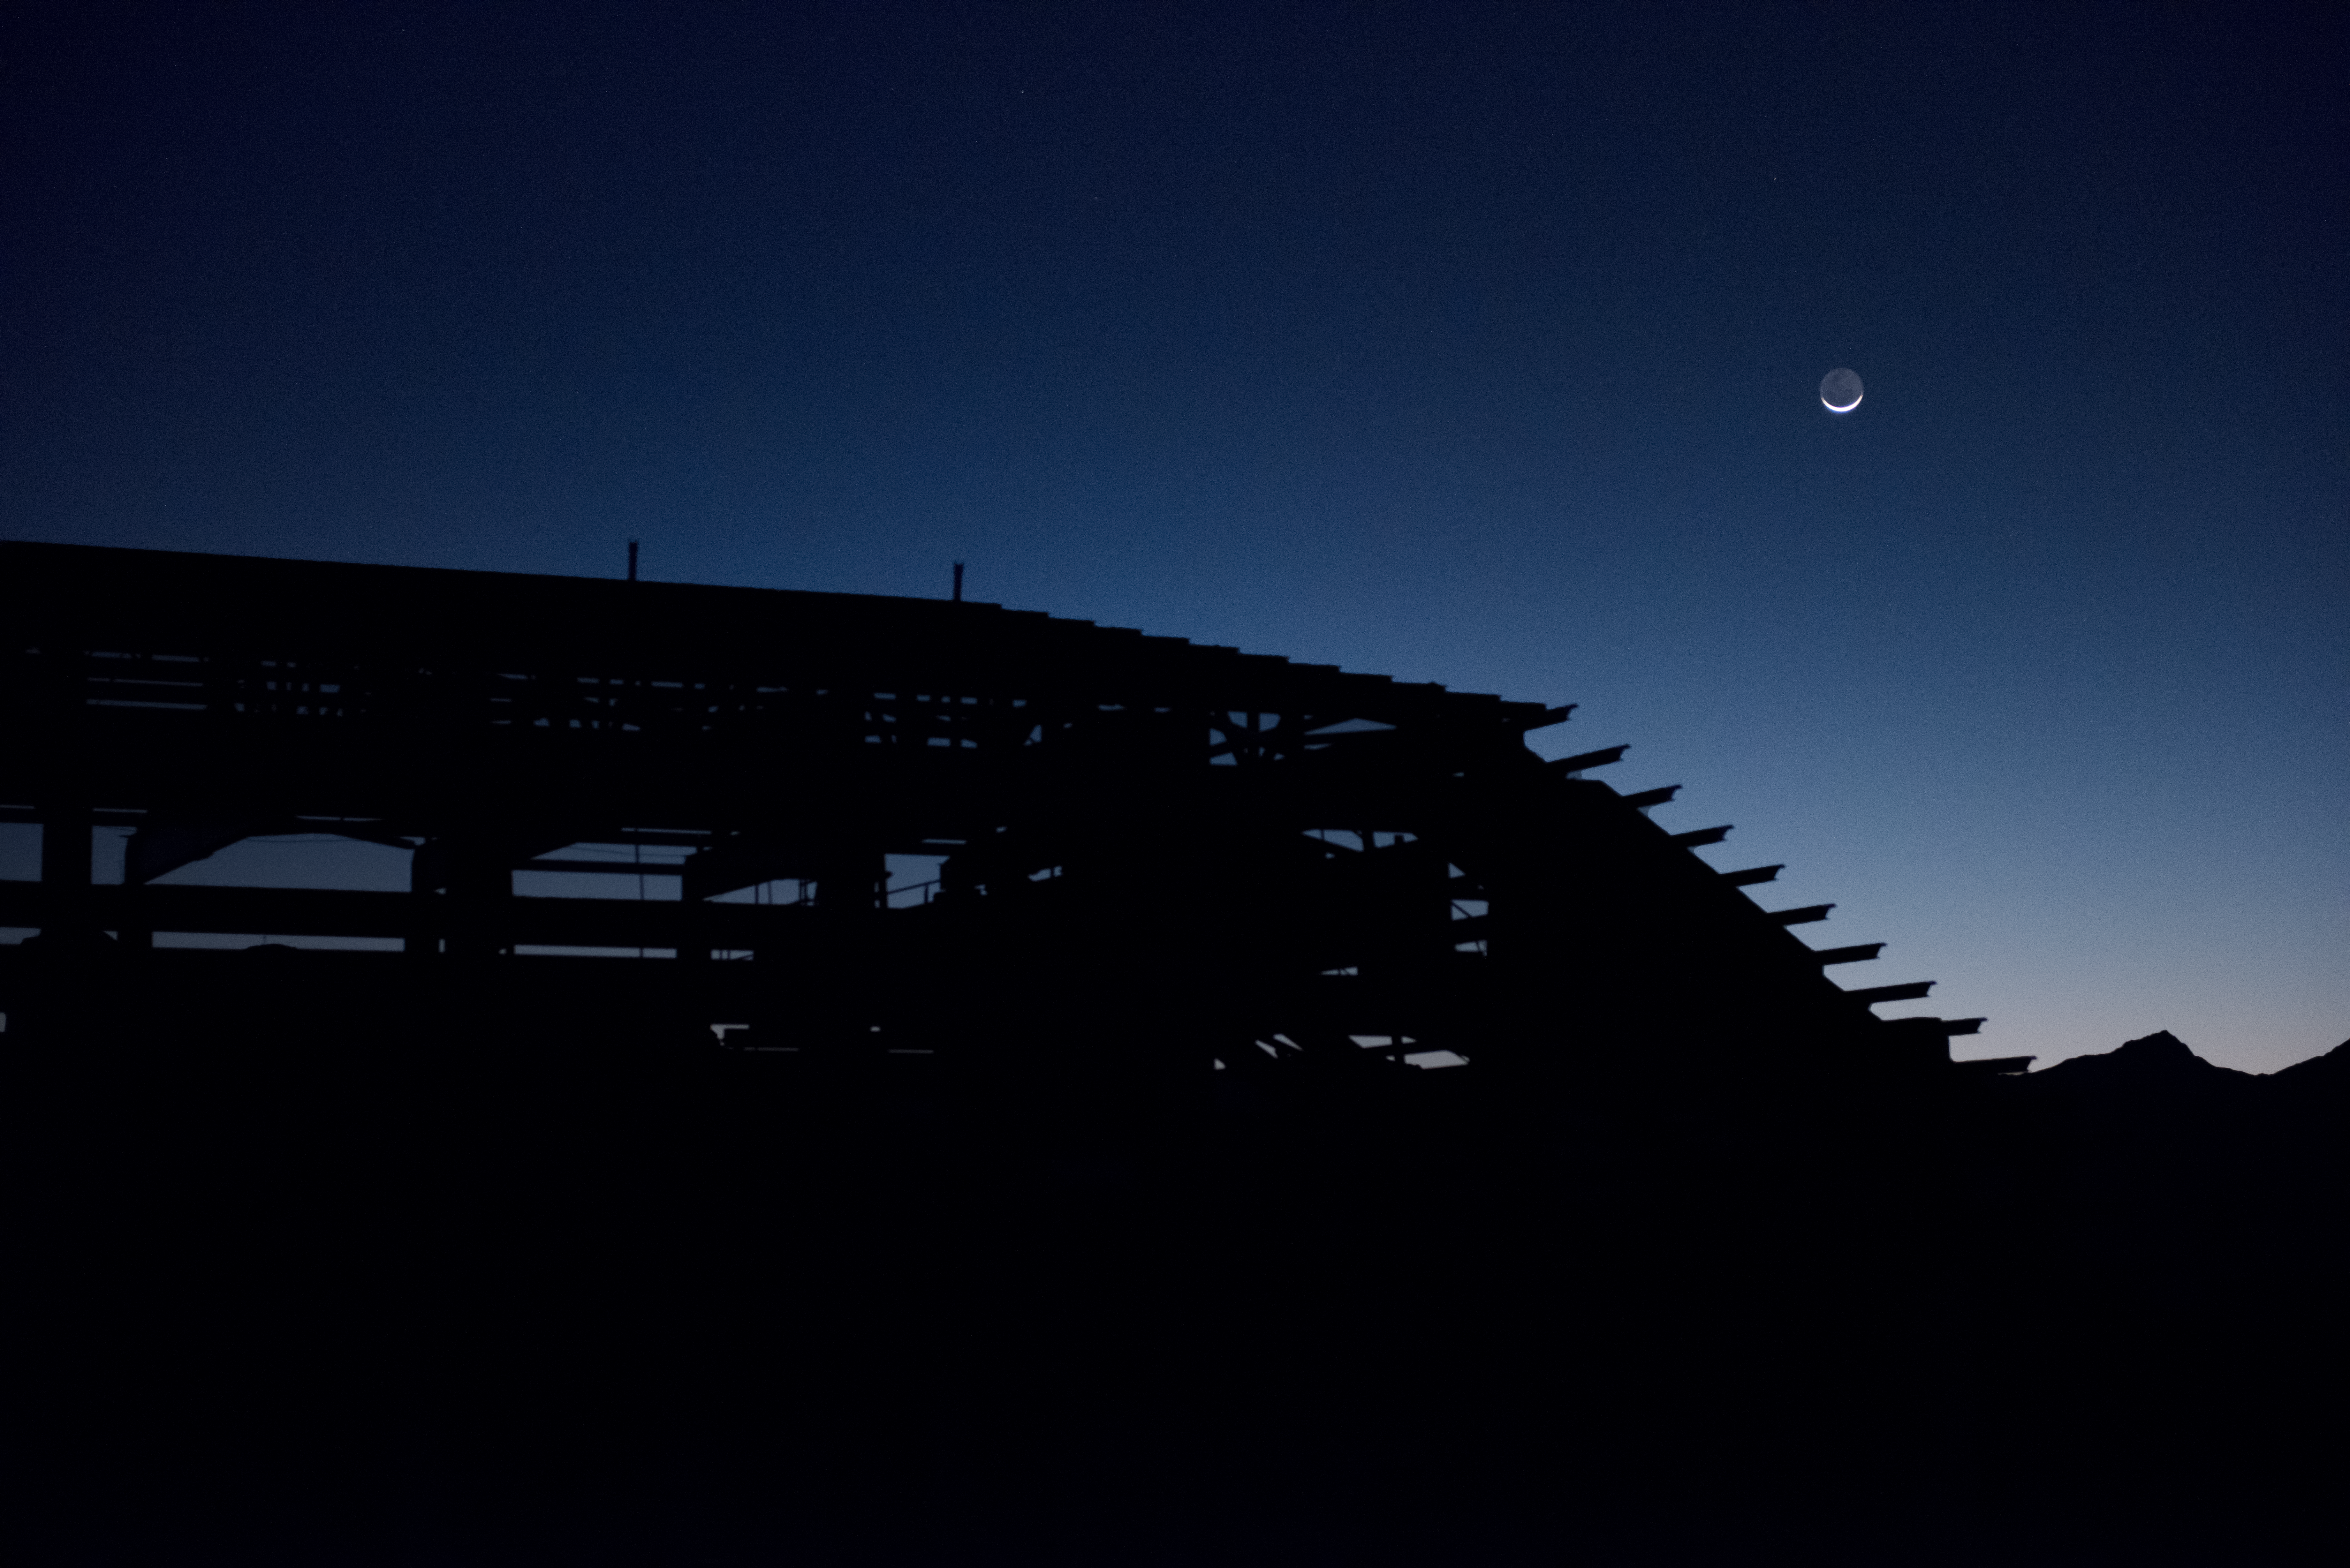

Summit Multimedia Visit 2017

In March 2017 a multimedia team visited Cerro Pachón to document LSST Facility construction. More details are at https://www.lsst.org/news/cerro-pach%C3%B3n-goes-hollywood.

Credit: M. Park/Inigo Films/Rubin Observatory/ NSF/ AURA